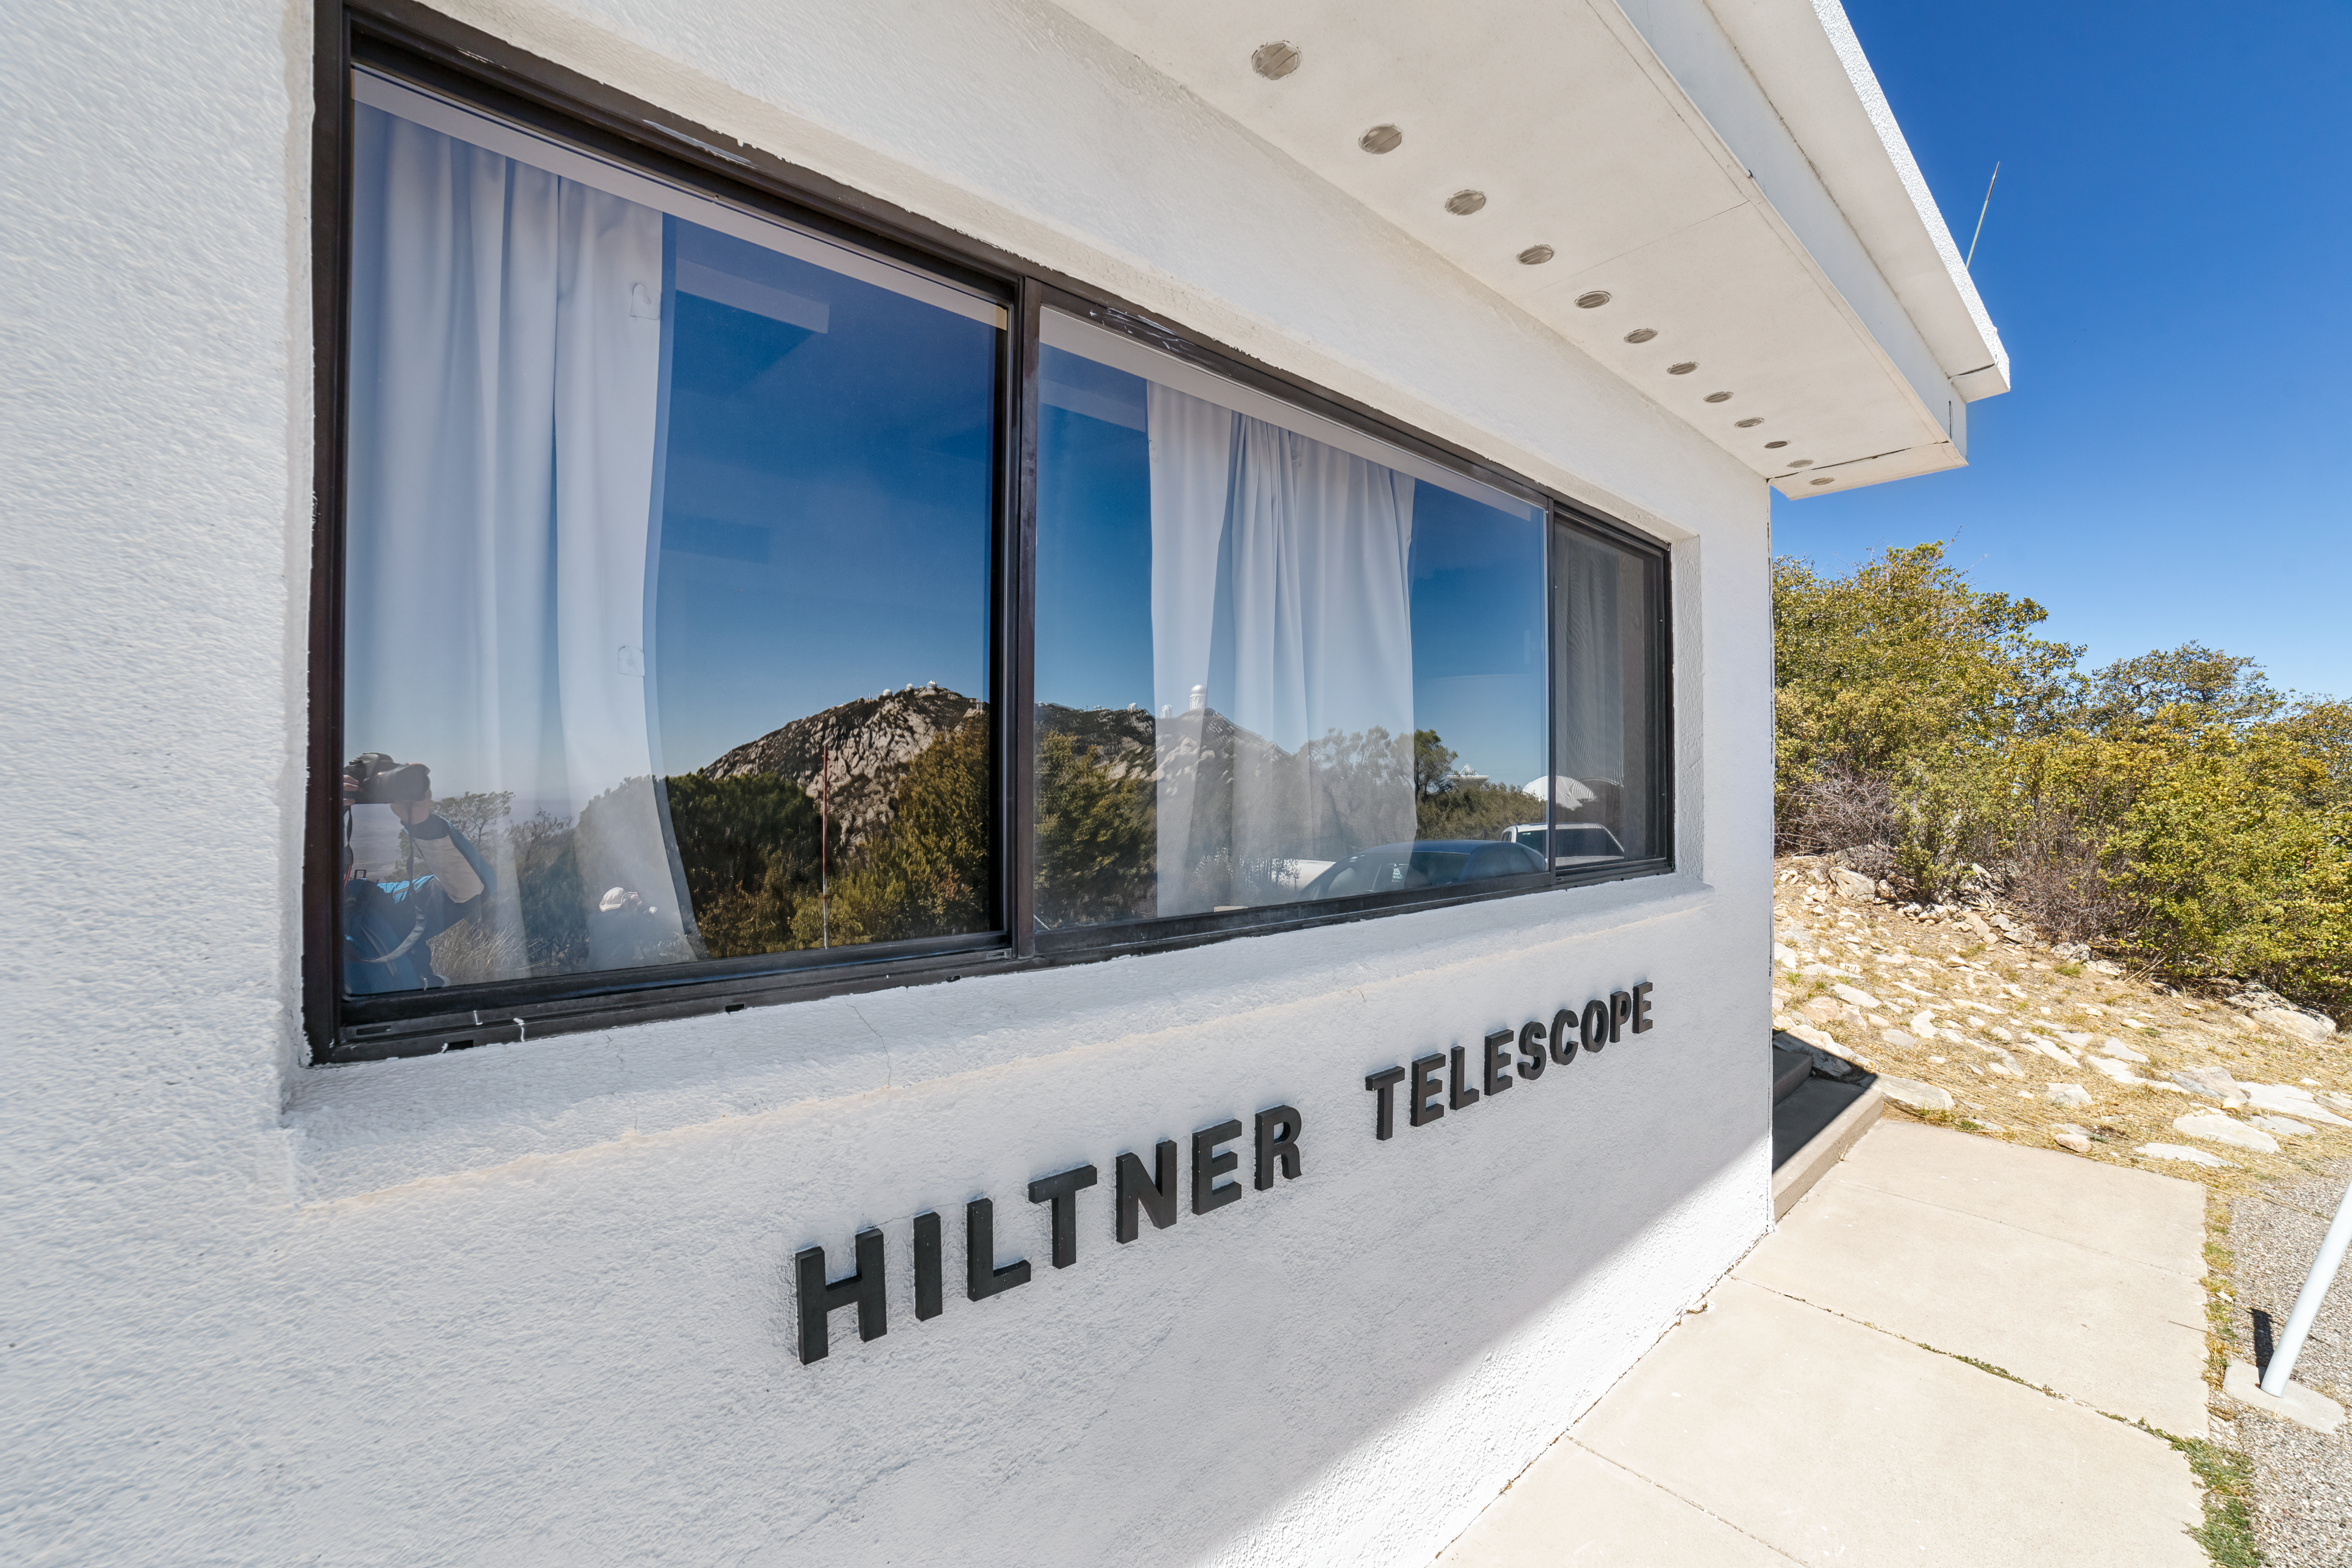

Hiltner 2.4-meter Telescope Exterior

The exteiror fo the Hiltner 2.4-meter Telescope at Kitt Peak National Observatory (KPNO), a Program of NSF NOIRLab.

Credit: KPNO/NOIRLab/NSF/AURA/P. Horálek